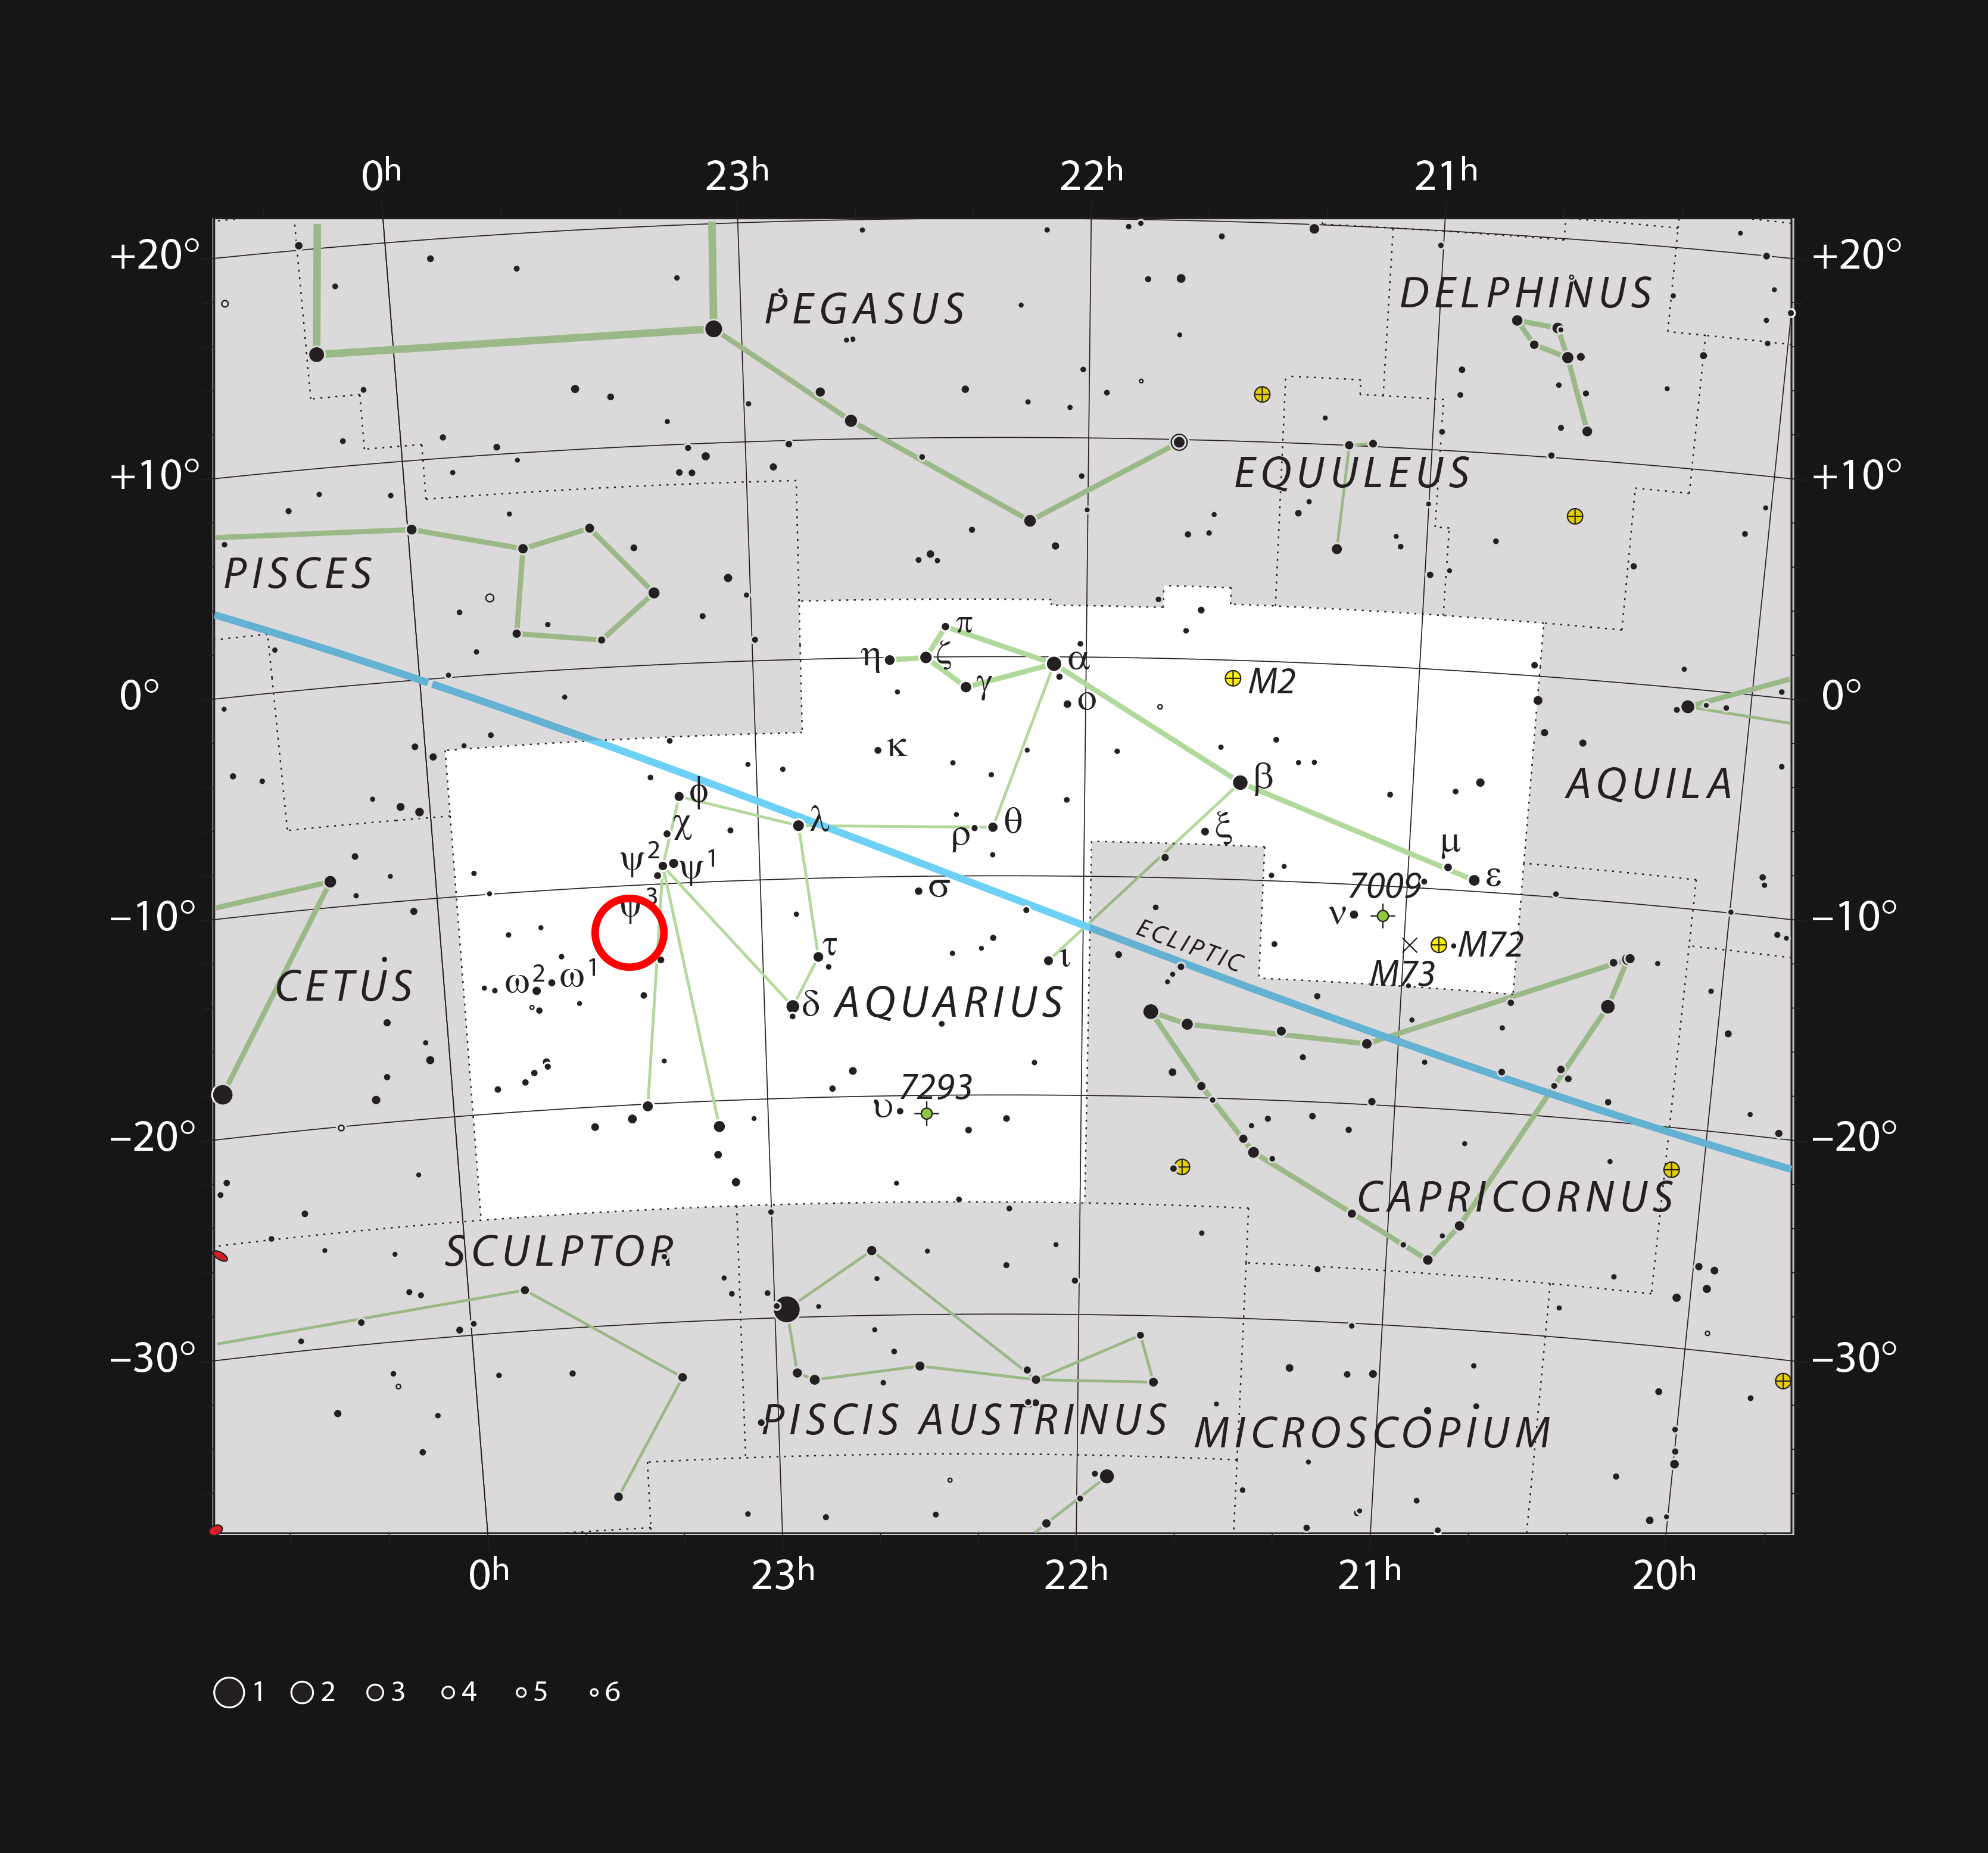

Abell 2597 in the Constellation of Aquarius

This chart shows the location of the field of view within which Abell 2597 resides — the location of the galaxy cluster is marked with a red circle within the constellation of Aquarius (the Water Bearer). This map shows most of the stars visible to the unaided eye under good conditions.

Credit: ESO, IAU and Sky & Telescope